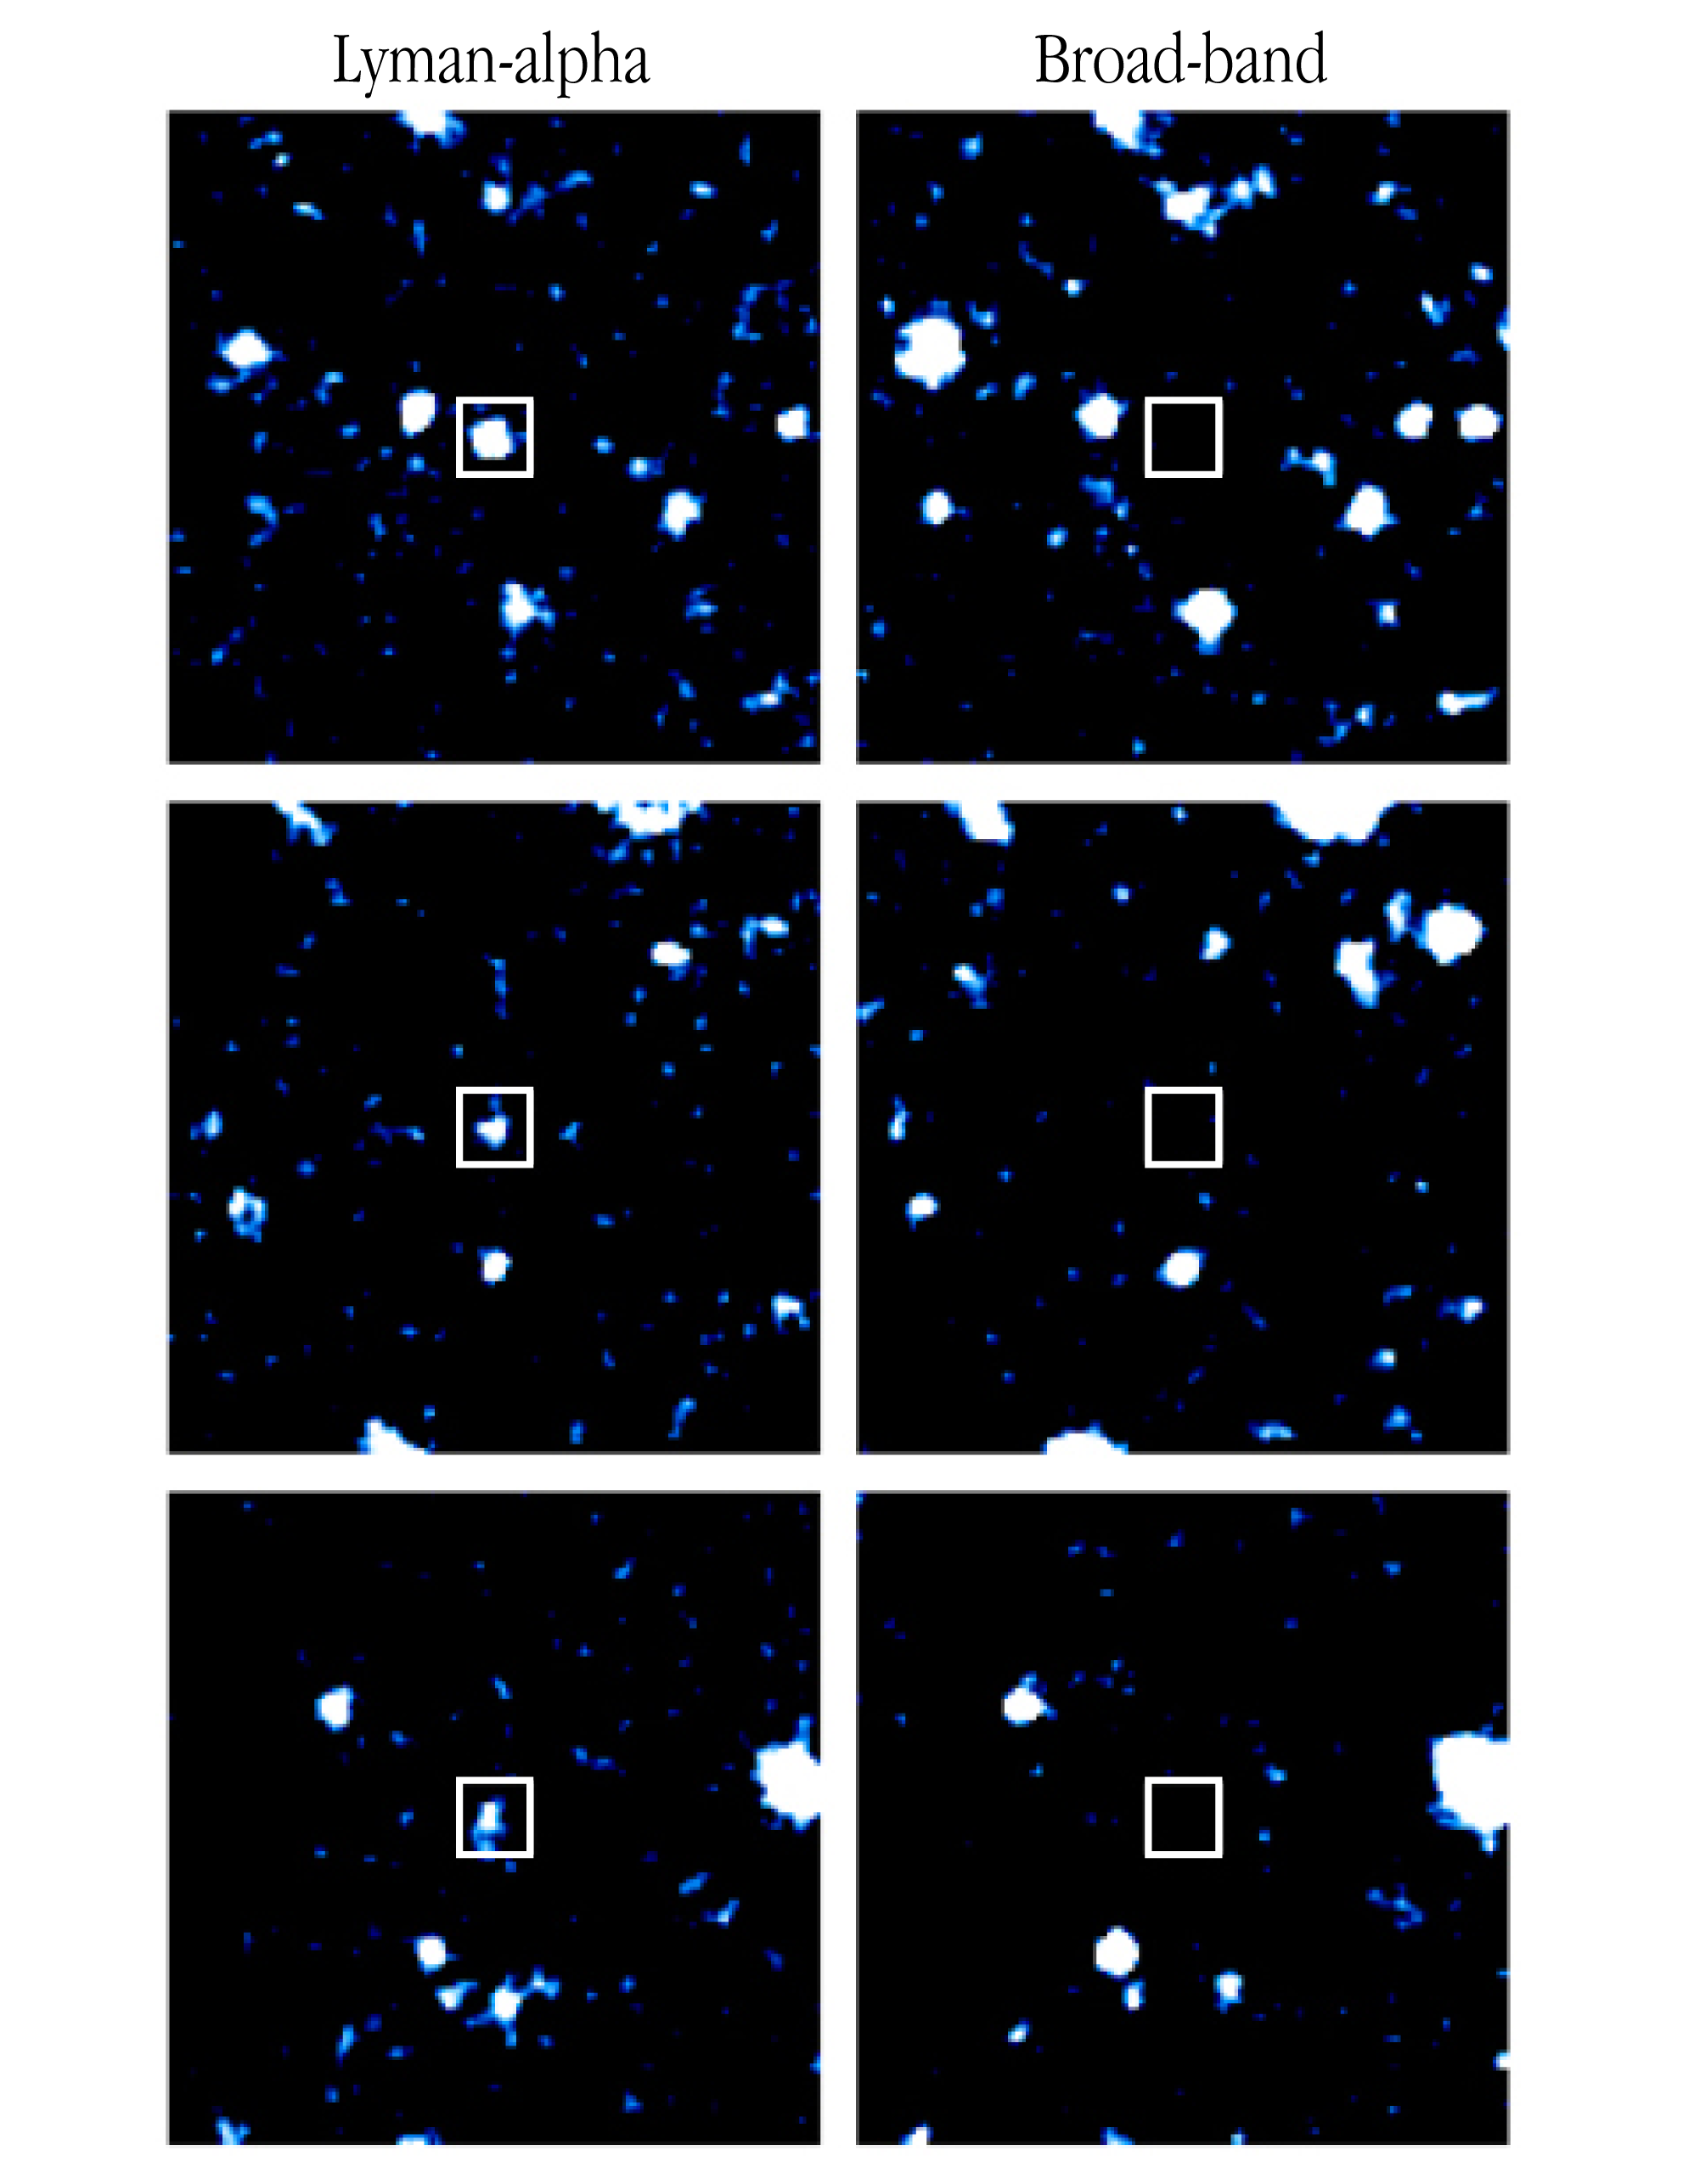

Lyman-alpha emission objects

Three small fields near radio galaxy MRC 1138-262 as observed with VLT ANTU + FORS1 in a narrow-band filter at the redshifted wavelength of Lyman-alpha emission in that galaxy (left) and a broader filter in the surrounding spectral region (right), respectively. Three excellent candidates of Lyman-alpha emitters are seen at the centres of the fields. They are clearly visible in the narrow-band image (that mostly shows the gas), but are not detected in the broad-band image (that mostly shows the stars). Each field measures 24 x 24 arcsec 2, corresponding to about 620,000 x 620,000 light-years (190 x 190 kpc); North is up and East is left.

Narrow and broad-band imaging was carried out on April 12 and 13, 1999, with the ESO VLT ANTU (UT1), using the FORS1 multi-mode instrument in imaging mode. A narrow-band filter was used which has a central wavelength of 381.4 nm and a bandpass of 6.5 nm. For MRC 1138-262 (redshift z = 2.2), the emission of Lyman-alpha at 121.6 nm is redshifted to 383.8 nm, which falls in this narrow band. The broad-band filter was a Bessel-B with central wavelength of 429.0 nm. The detector was a Tektronix CCD with 2048 x 2046 pixels and an image scale of 0.20 arcsec/pixel. Eight separate 30-min exposures were taken in the narrow band and six 5-min in the broad band, shifted by about 20 arcsec with respect to each other to minimize problems due to flat-fielding and to facilitate cosmic ray removal. The average seeing was 1.0 arcsec. Image reduction was carried out by means of the IRAF reduction package. The individual images were bias subtracted and flat-fielded using twilight exposures (narrow band) or an average of the unregistered science exposures (broad-band). The images were then registered by shifting them in position by an amount determined from the location of several stars on the CCD. The registered images were co-added and dark pixels from cosmic rays were cleaned. To improve the signal-to-noise ratio, the resulting images were smoothed with a Gaussian function having full-width-at half-maximum (FWHM) = 1 arcsec (5 pixels).

Credit: ESO